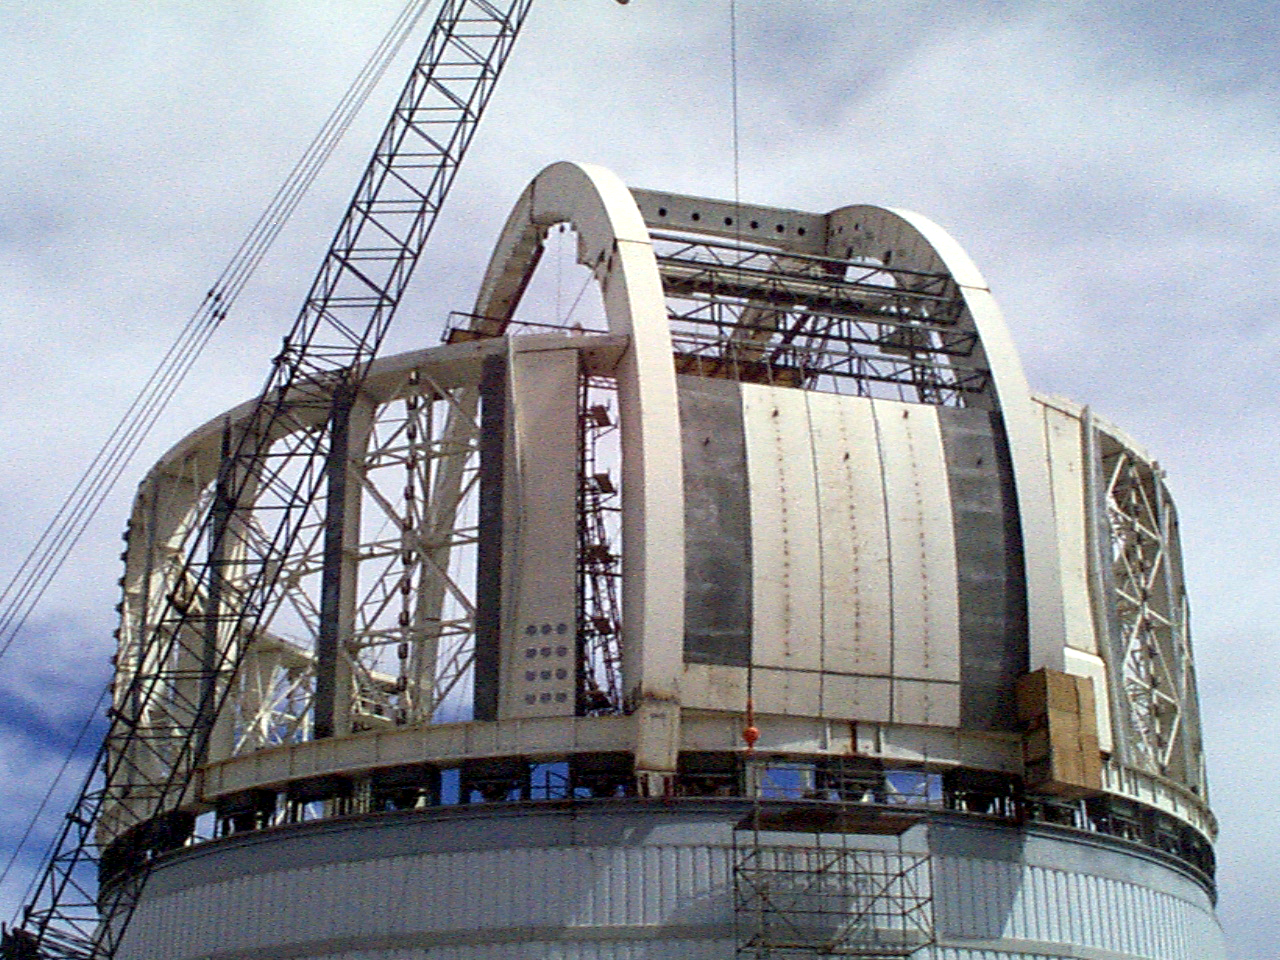

Gemini South, Chile

Installation of the ventilation gates on the enclosure for the Gemini South 8-meter telescope in Chile on April 6th 1998.

Credit: NOIRLab/NSF/AURA